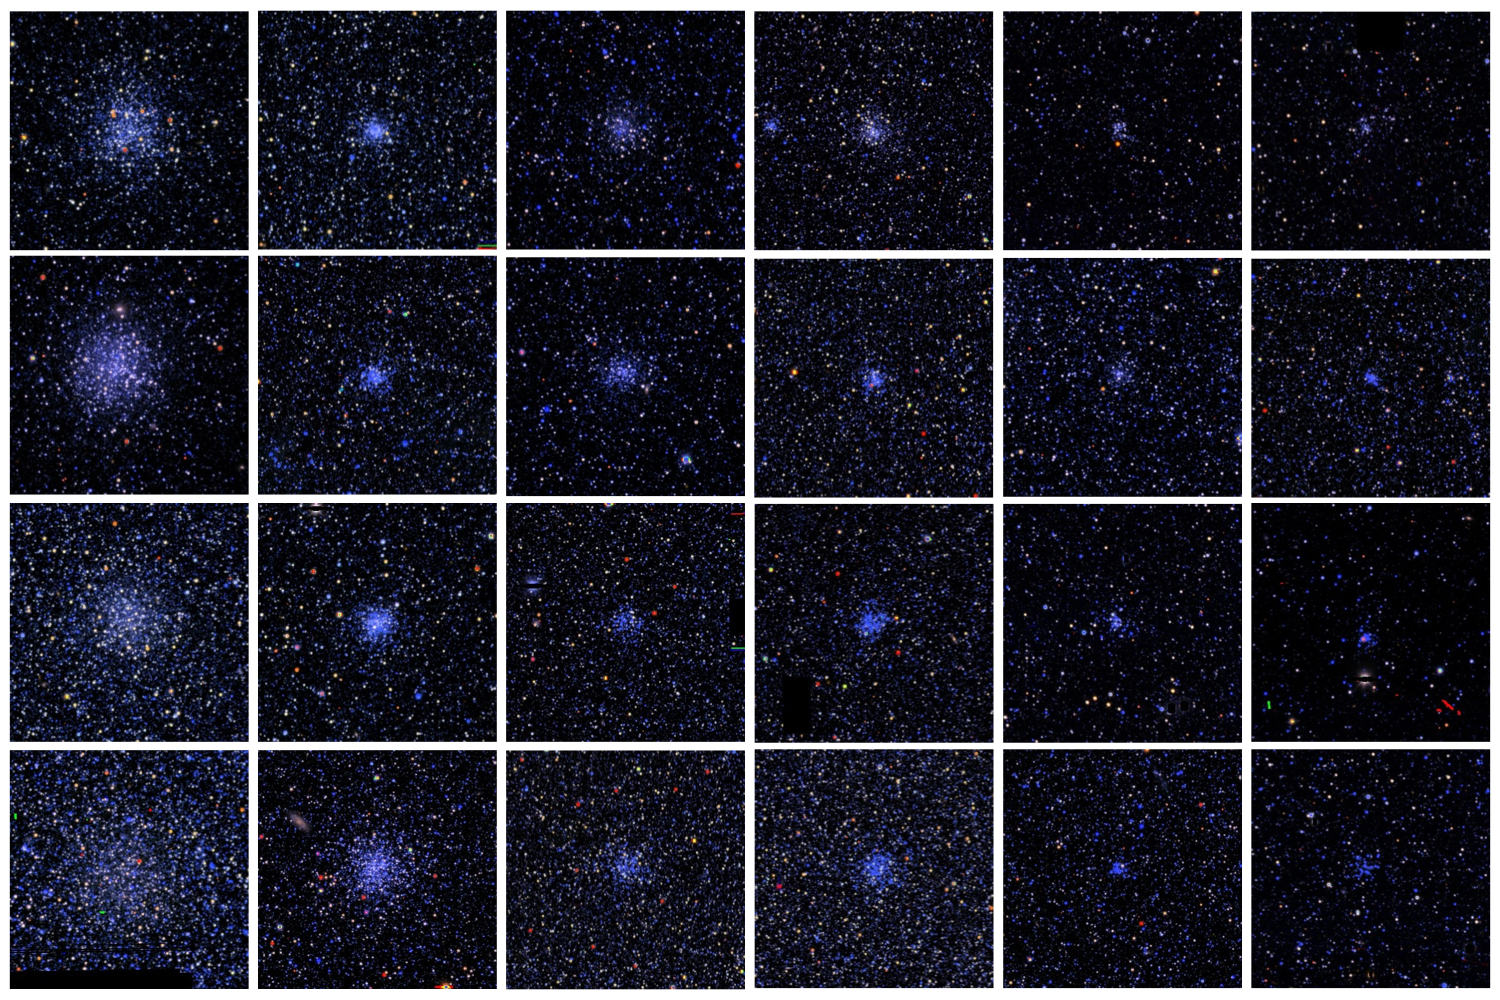

Cosmic Fireworks in the Clouds:Volunteer Detectives Sought for Magellanic Clouds Cluster Search

A gallery of Magellanic Clouds star clusters, as seen in images from the SMASH survey. Star clusters span a wide range in size and brightness which vary depending on the age and mass of the cluster.

Credit: L.C. Johnson / Northwestern University)